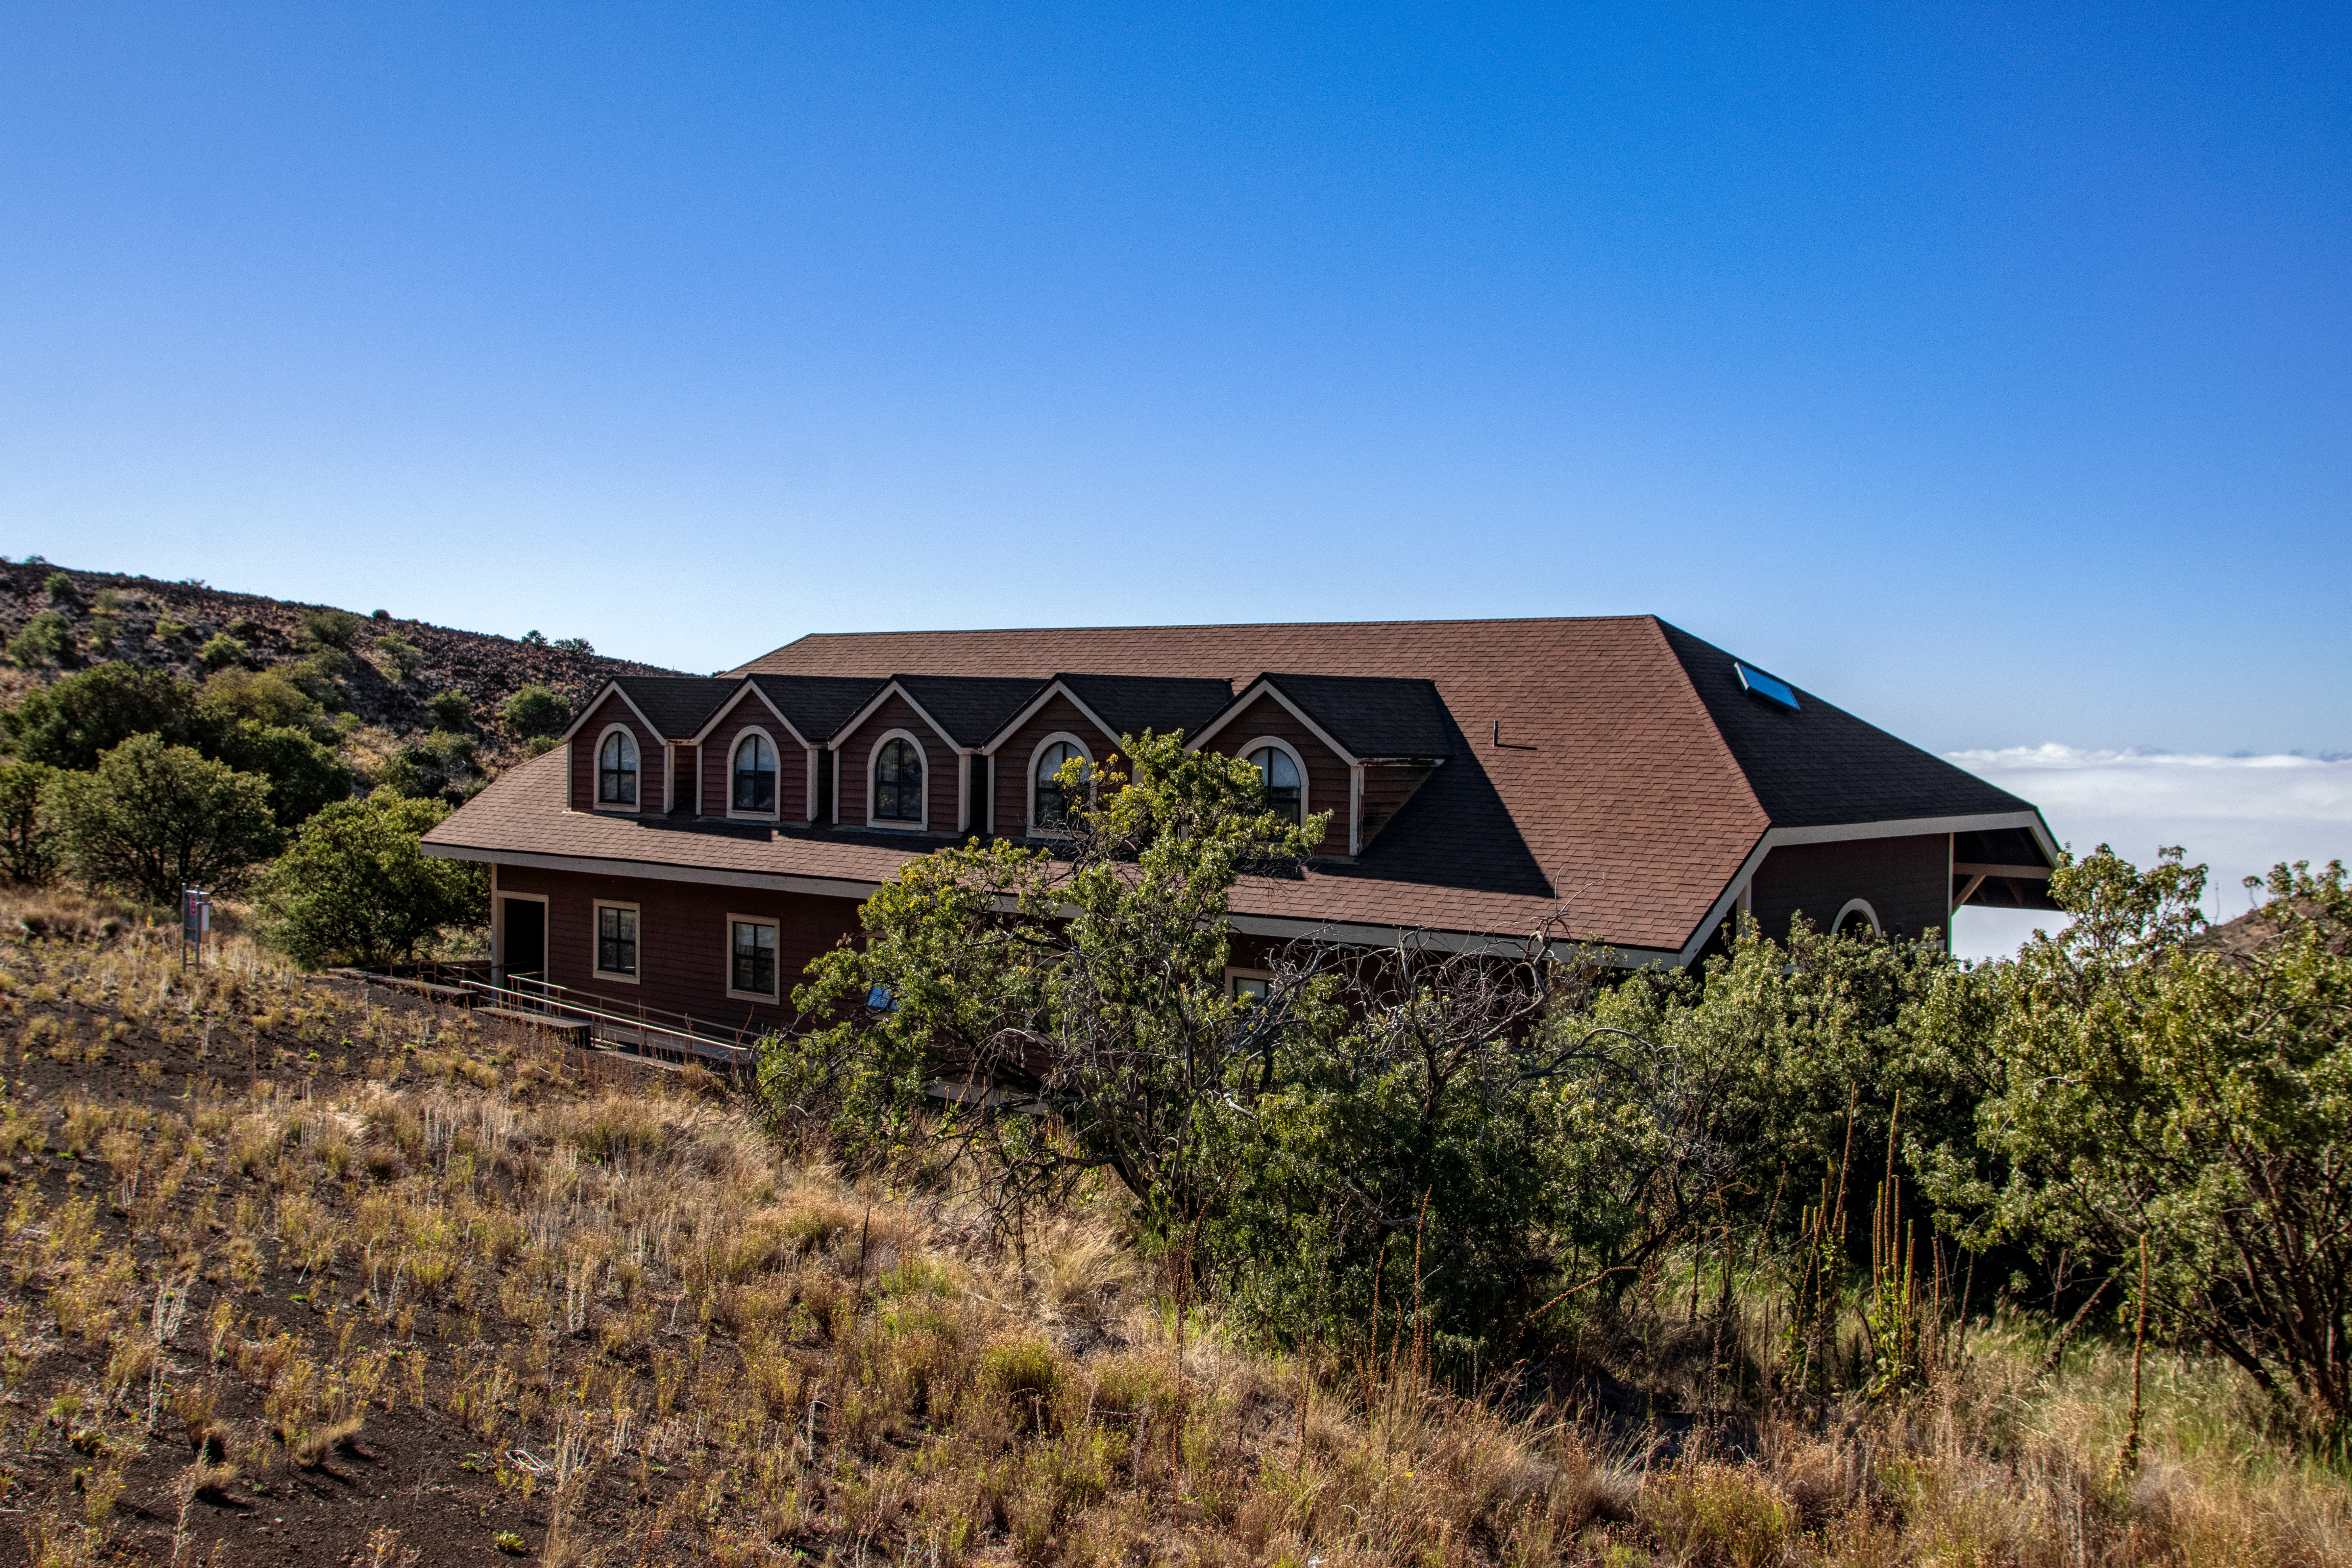

Hale Pohaku at Maunakea

Hale Pohaku – Hawaiian for “Stone House” — is located midway to the summit of Maunakea, Hawaiʻi and provides living facilities for up to 72 people working at the telescopes near the summit.

Credit: NOIRLab/NSF/AURA/T. Matsopoulos